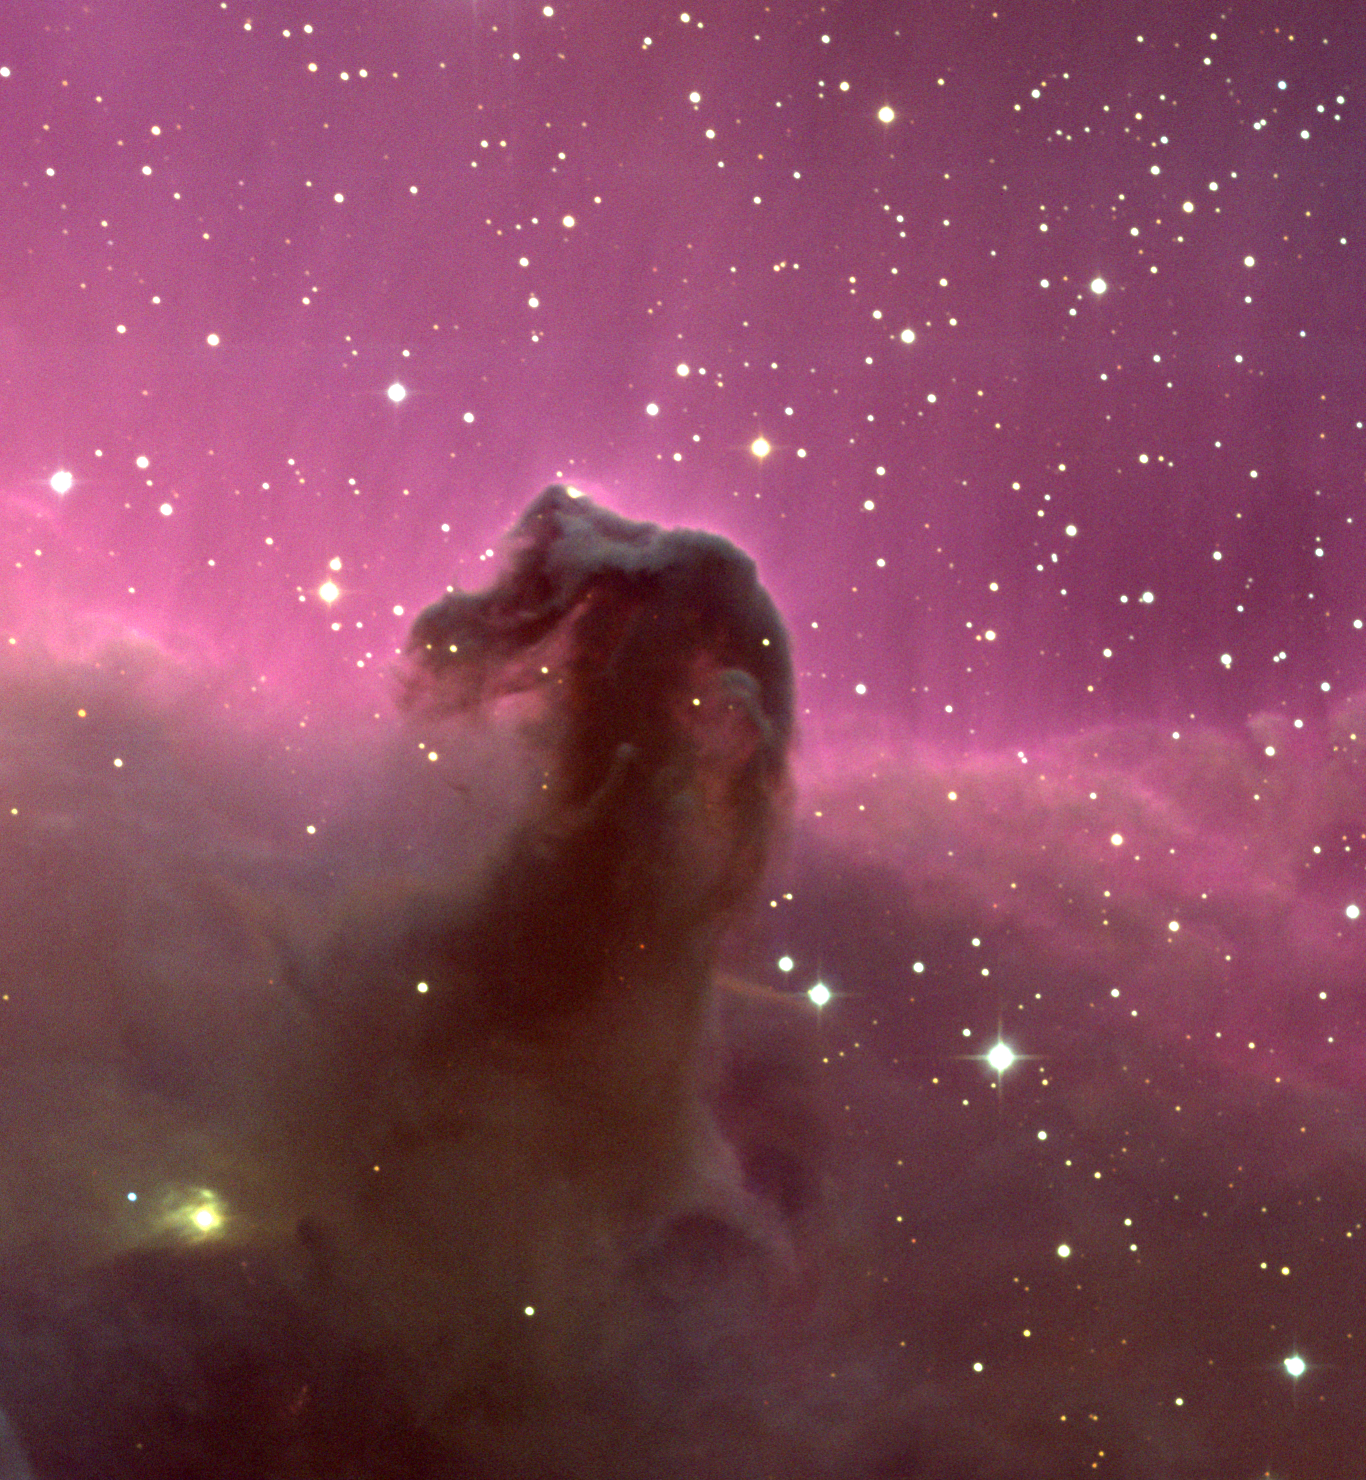

The Horsehead Nebula

This color picture was made by combining several exposures taken on the night of December 28th 1994 (UT of observation 29/12/94 around 04:00) with a 2048x2048 CCD detector at the 0.9m telescope of the Kitt Peak National Observatory. Observing conditions were not ideal throughout, and so only a select few of the original observations were used. The final tally used five frames in the B (blue) filter for a total of 22 minutes, three frames with the V (green) filter, 15 minutes, and two with the R (red), total 10 minutes. Each frame was carefully cleaned, a particularly difficult task for the blue filter due to internal reflection problems in the telescope, and then aligned and combined by computer to create this (approximately) true color picture. The pixel size on the sky is 0.68 arc seconds; after combination, the final size is 1480x1366, or about 17x15 arc minutes.
Orientation of thumbnail image: N to the left, E down.
About this object
The Horsehead Nebula, a part of the optical nebula IC434 and also known as Barnard 33, was first recorded in 1888 on a photographic plate taken at the Harvard College Observatory. Its coincidental appearance as the profile of a horse's head and neck has led to its becoming one of the most familiar astronomical objects. It is, in fact, an extremely dense cloud projecting in front of the ionized gas that provides the pink glow so nicely revealed in this picture. We know this not only because the underside of the 'neck' is especially dark, but because it actually casts a shadow on the field to its east (below the 'muzzle').
The marked change in the density of stars visible on either side indicates that the strip of glowing hydrogen marks the edge of a substantial dark cloud. As a cloud core emerging from its parental cloud, and as an active site of low-mass star formation, the Horsehead is a simple system of considerable use for testing models of photodissociation regions, and revealing the intricate interrelations between gas, dust, and the light from hot stars. Polarization maps suggest that the entire region is illuminated by the bright OB star Sigma Orionis, which is also responsible for exciting the emission nebula. (The much brighter Zeta Orionis is a foreground star, not related to the nebulosity.)
The 'streamers' visible in the brighter region appear to be due to a magnetic field which leaves the Horsehead cloud approximately radially, having been entrained by outflowing matter. Small red spots in the base of the Horsehead betray the presence of hidden protostars, and red streaks near the yellowish nebula surrounding V615 Orionis (bottom left) are Herbig-Haro objects, which are jets of material ejected from protostars. The Horsehead is a fascinating, active, and complex neighborhood.
Location: 05 38 27 -02 29 (1950.0), constellation of Orion.
Distance: about 1600 light-years.

Credit: N.A.Sharp/NOIRLab/NSF/AURA/